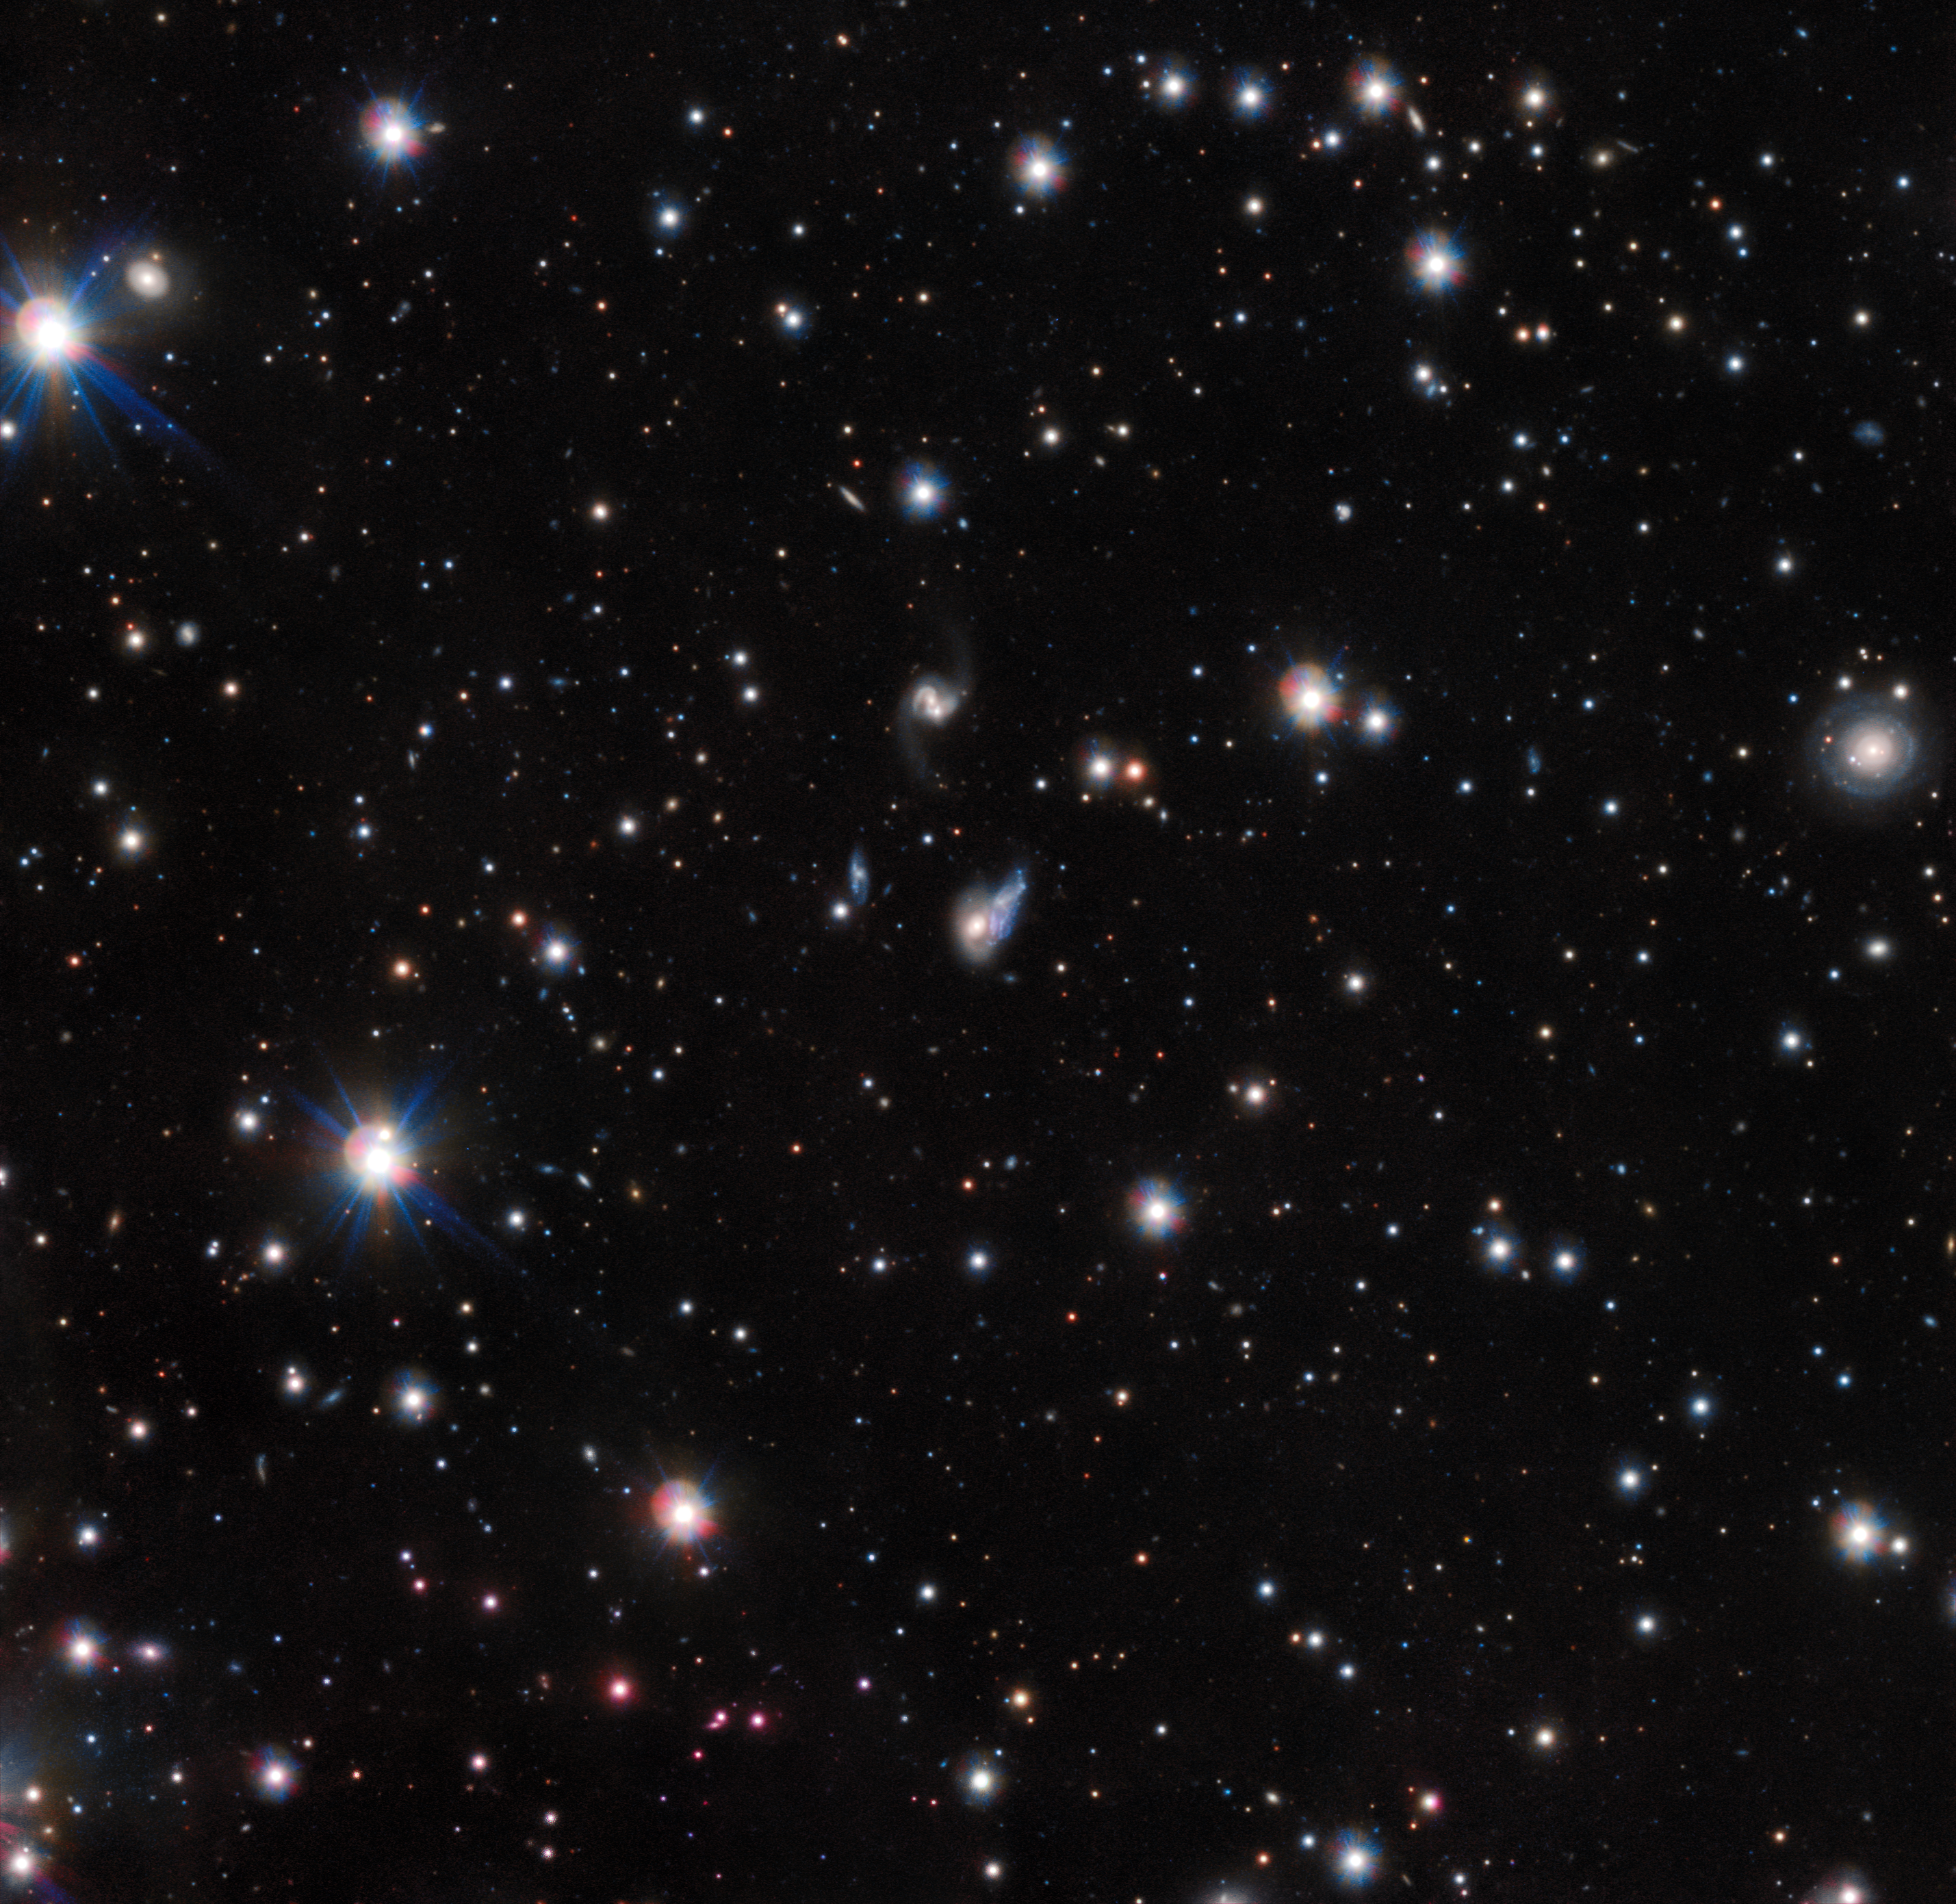

An echo of light

This unique image from ESO’s VLT Survey Telescope (VST) reveals two galaxies at the very beginning of the merging process. The interactions between the duo have created a rare effect known as a light echo, where light reverberates around the material within each galaxy. This is analogous to the acoustic echo where the reflected sound arrives at the listener with a delay after the direct sound. This is the first case of a light echo observed between two galaxies.

The larger galaxy, seen here in yellow, is ShaSS 073 — an active galaxy with an extremely luminous core. Its less massive companion, in blue, is named ShaSS 622, and together the pair make up the intriguing ShaSS 622-073 system. The bright core of ShaSS 073 is exciting a region of gas within the disc of its blue companion: it bombards the material there with radiation, causing it to glow brightly as it absorbs and then re-emits this light. This glowing region extends across 1.8 billions of square light-years.

However, while studying this merger, astronomers found the luminosity of the large central galaxy to be 20 times lower than needed to excite the gas in this way. This indicates that the centre of ShaSS 073 has dramatically faded over the last 30 000 years or so — but the highly-ionised region between the two galaxies still retains the memory of its former glory.

Credit: ESO Acknowledgements: P. Merluzzi (INAF-Osservatorio Astronomico di Capodimonte, Italy)